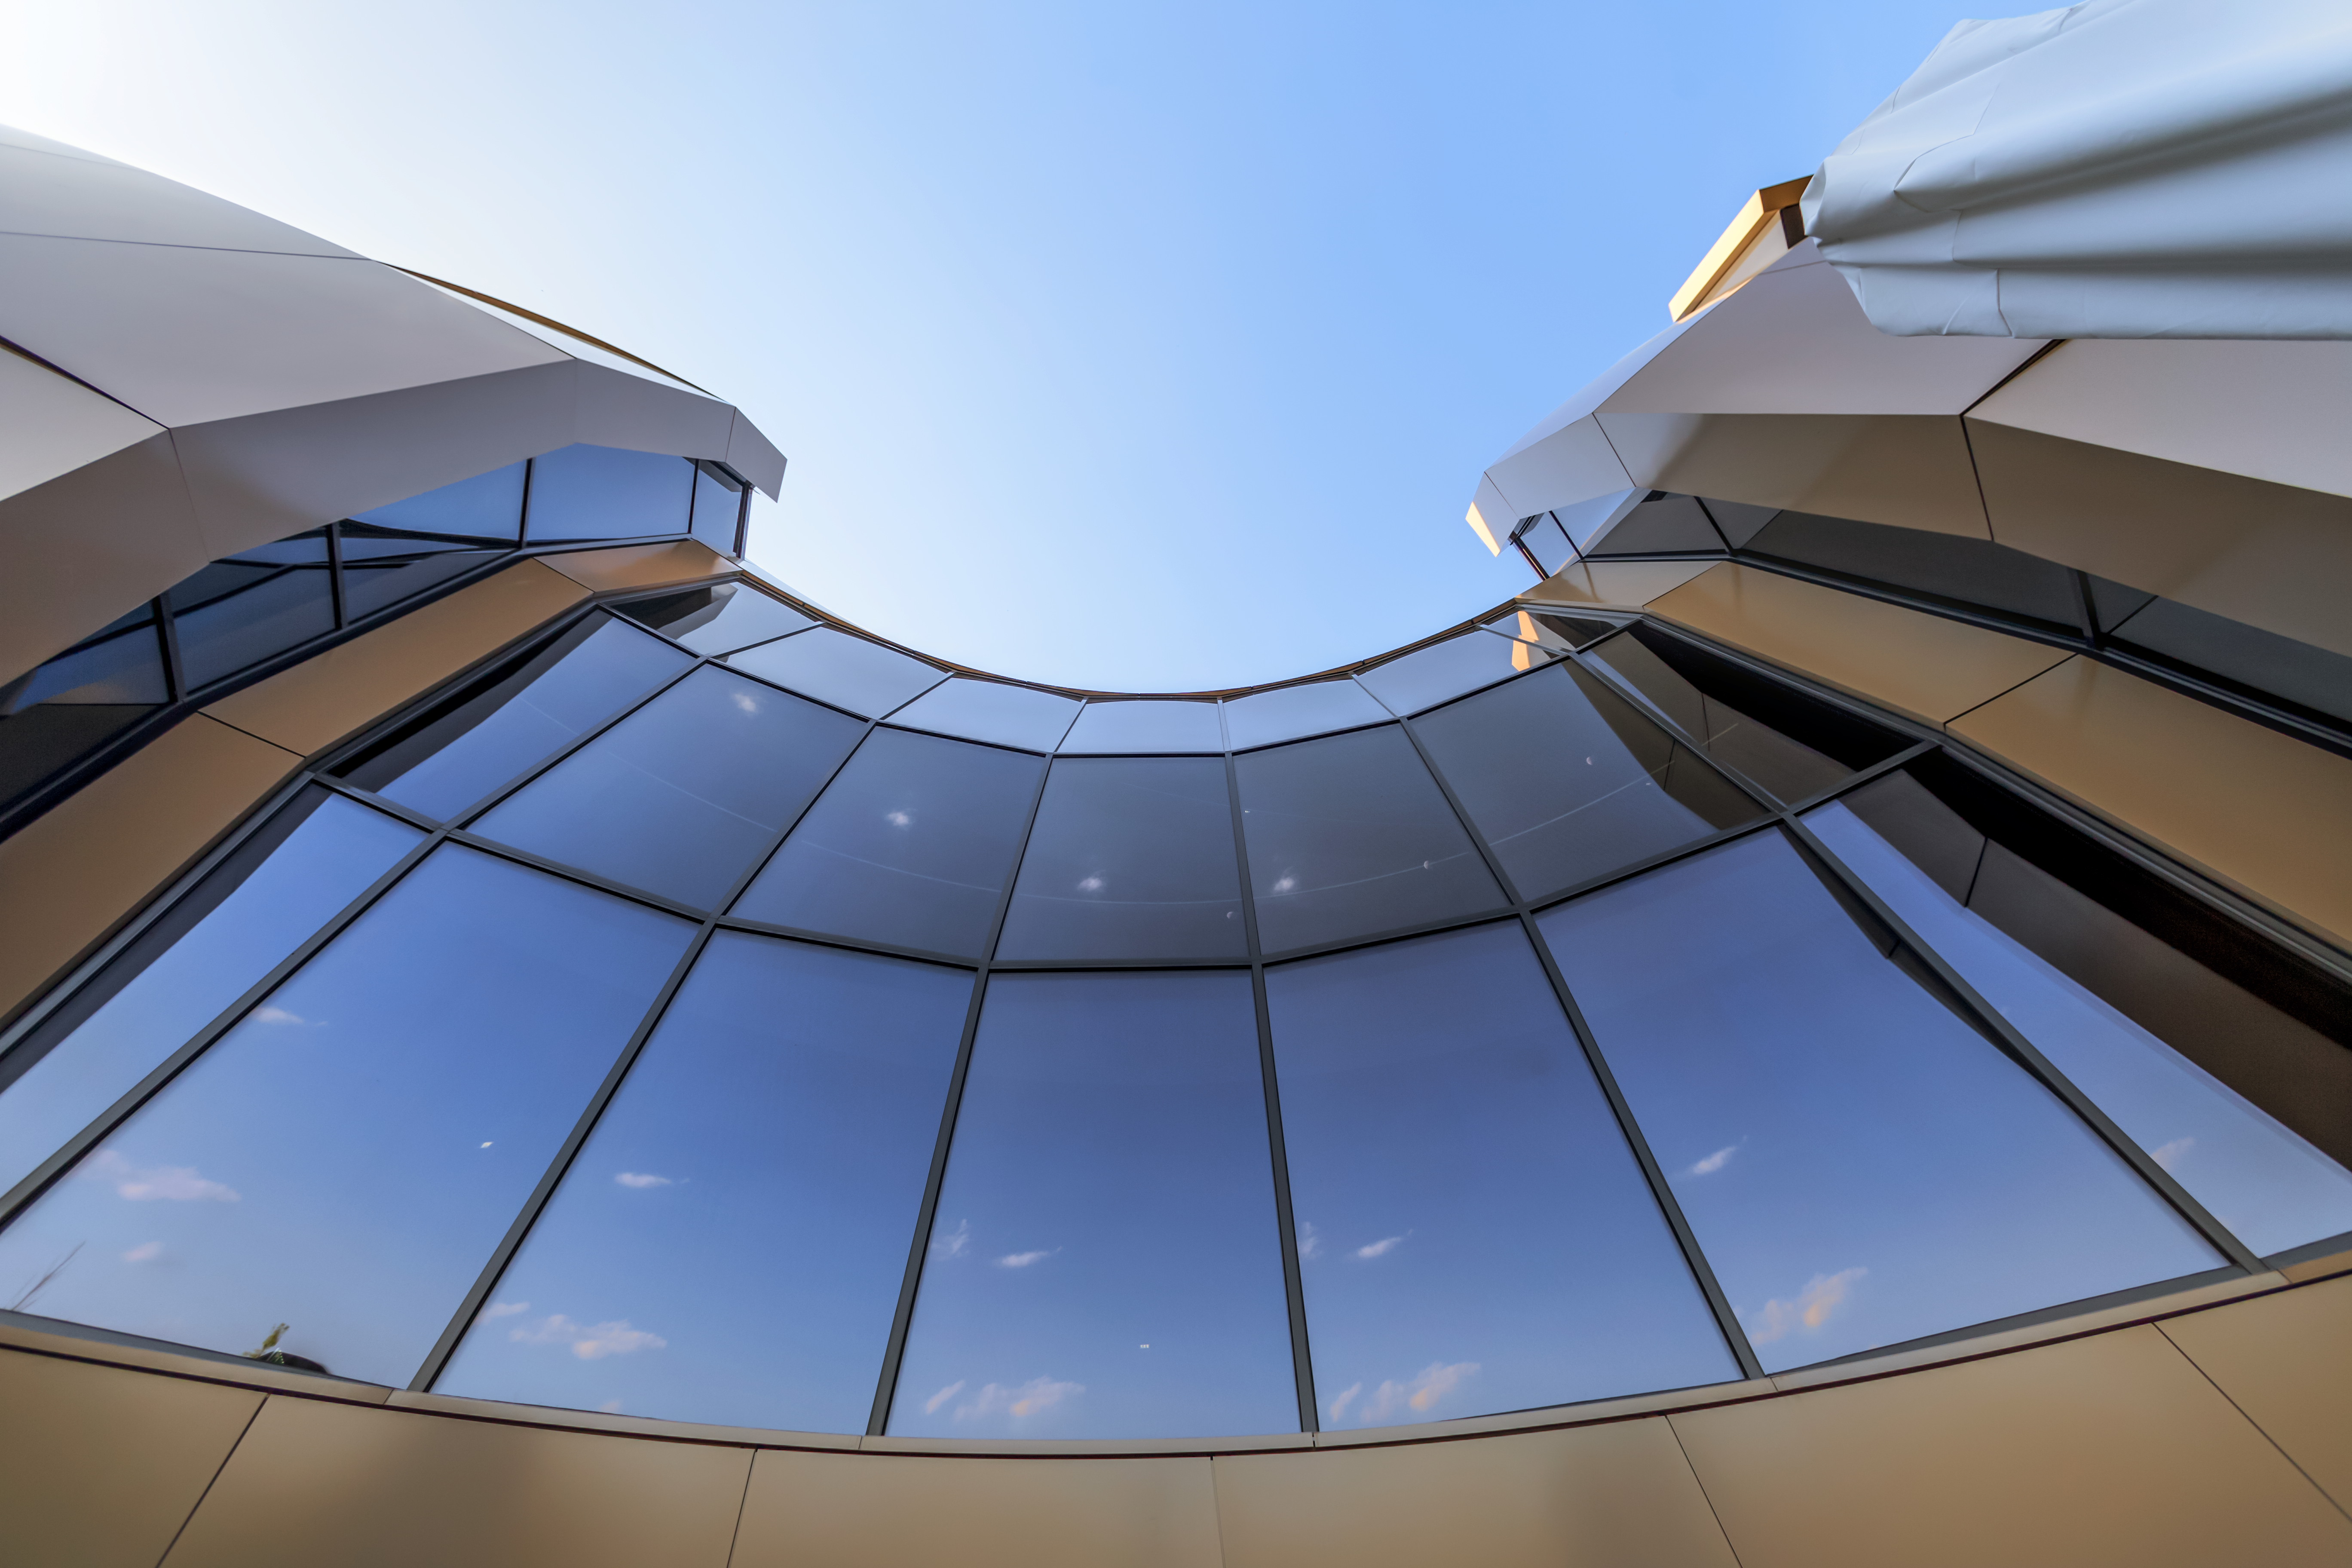

Architectural arcs

The facade of the ESO Supernova Planetarium & Visitor Centre is shown curving across this image. The novel design of the Supernova building resembles that of a close double-star system with one star transferring mass to its companion.

Credit: ESO